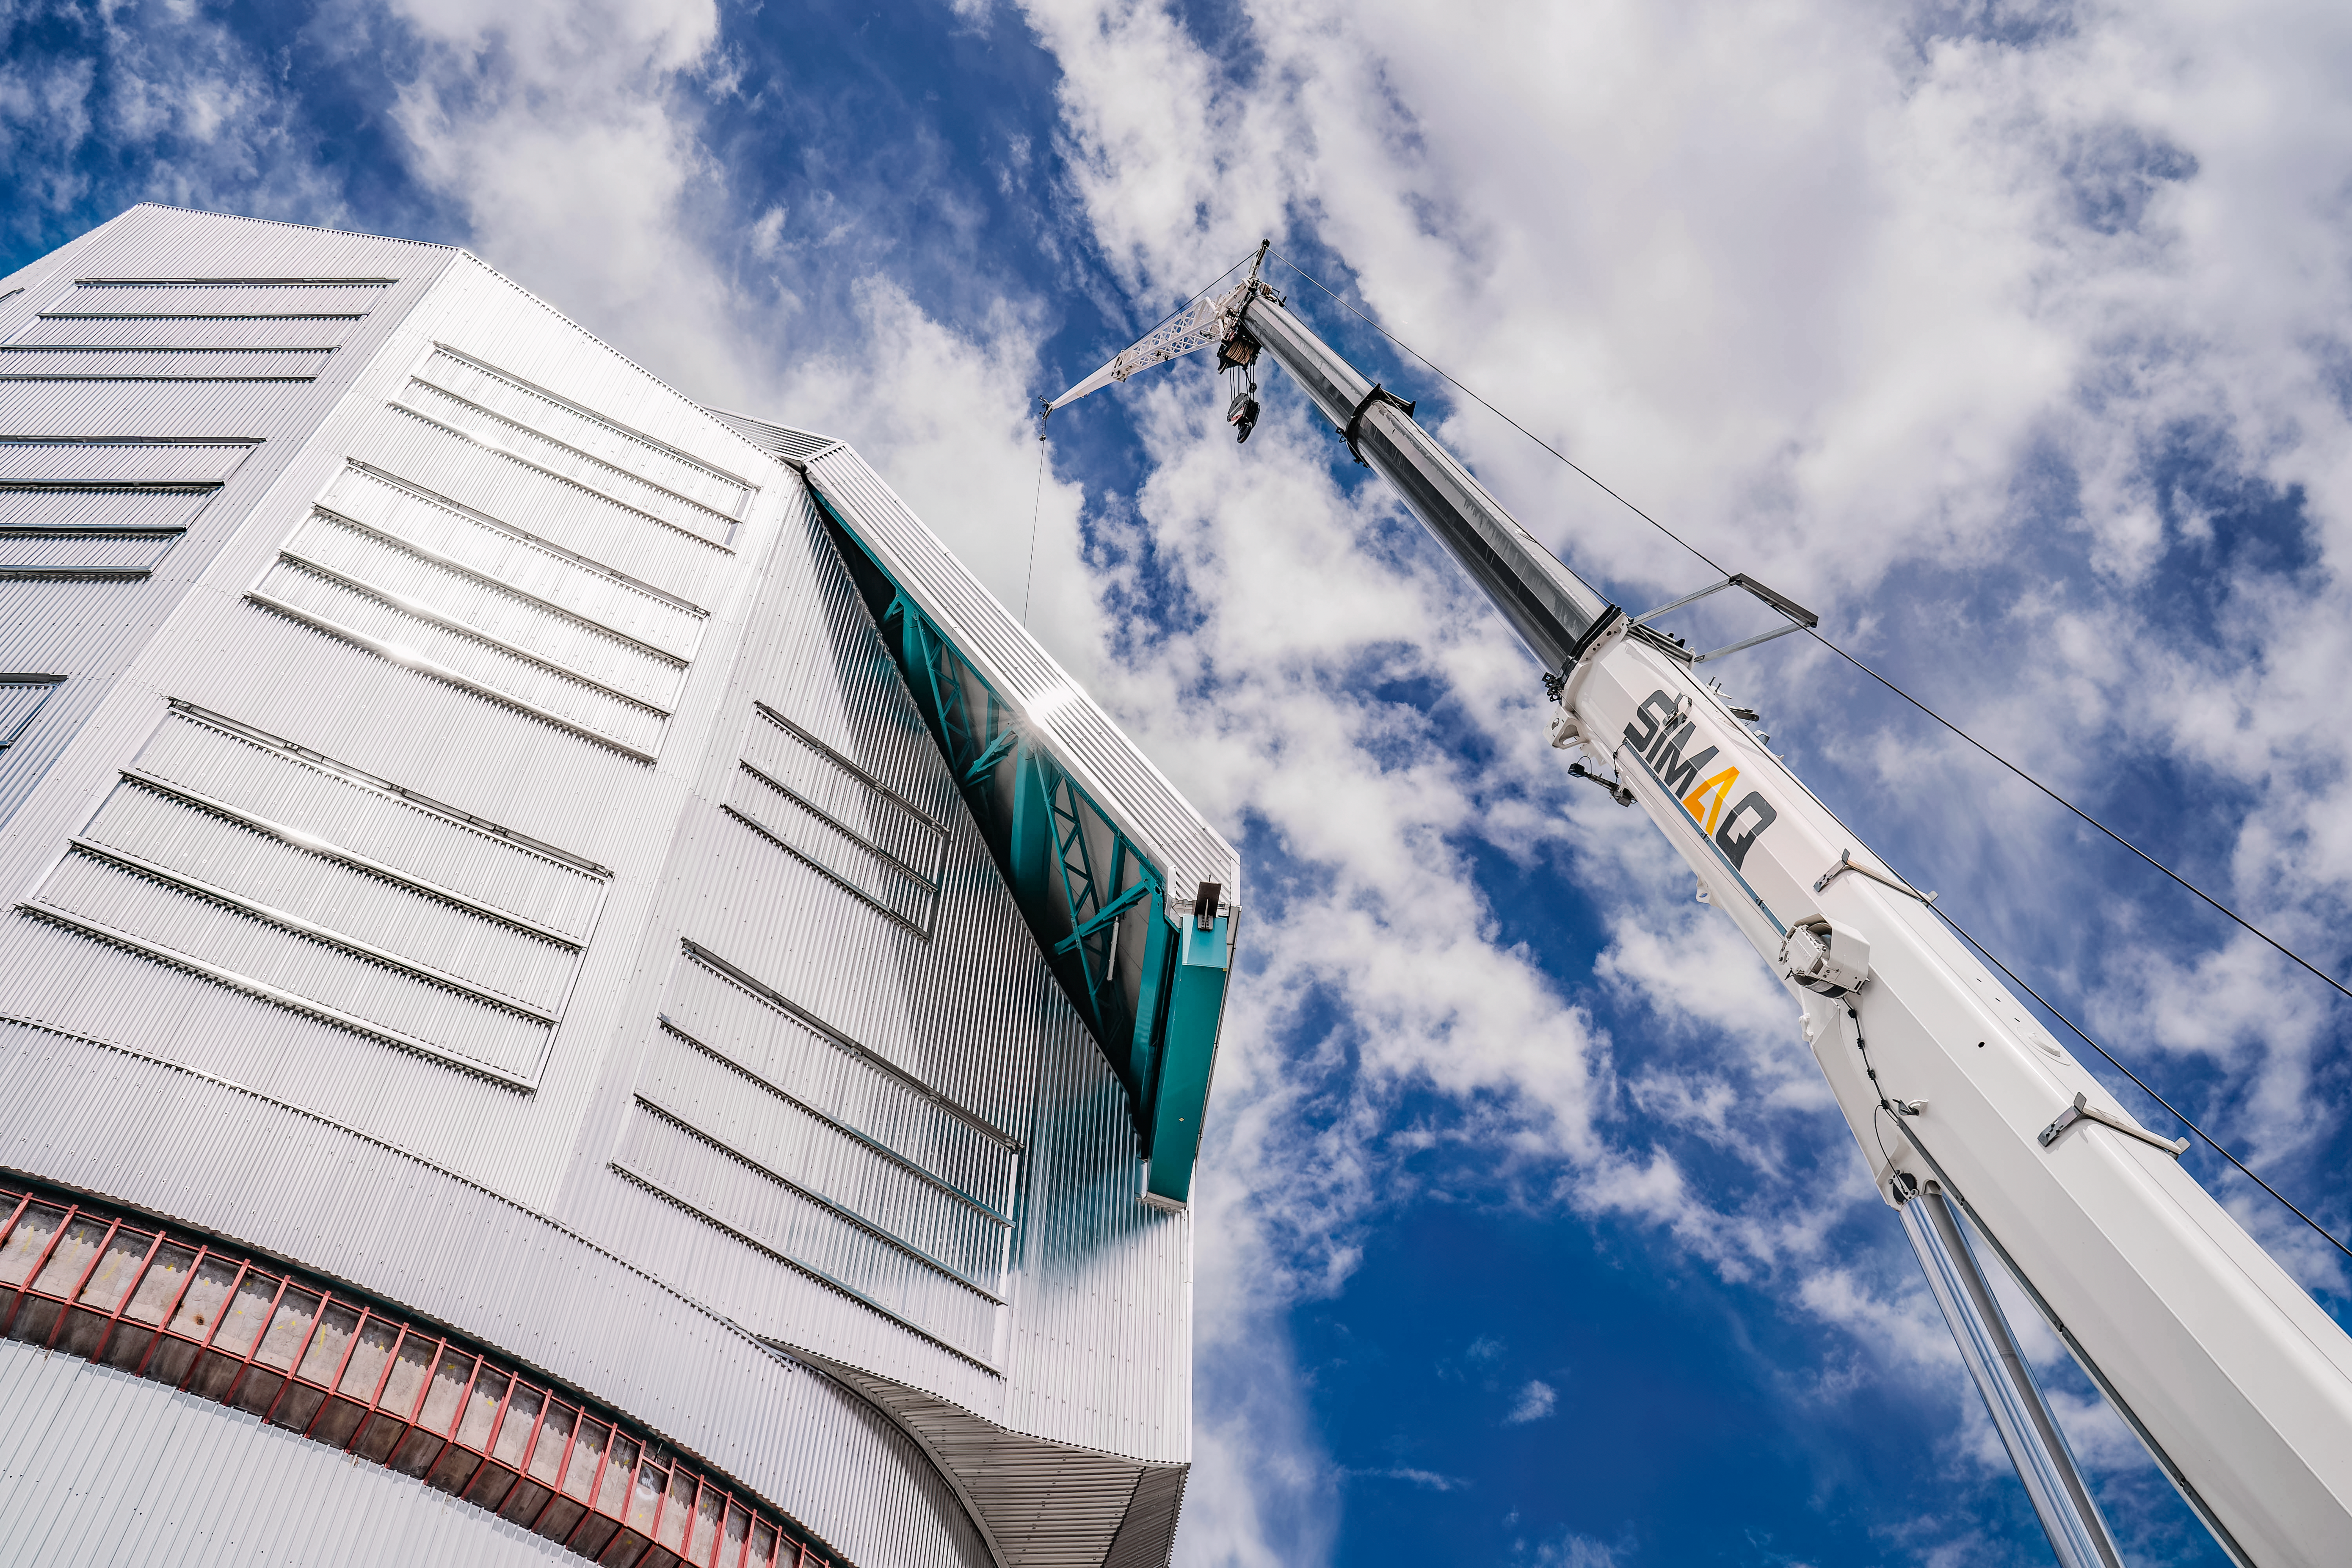

Rubin Observatory Dome with Crane

It takes a really tall crane to work on, or access, the Vera C. Rubin Observatory dome.

Credit: RubinObs/NOIRLab/SLAC/NSF/DOE/AURA/A. Pizarro D.